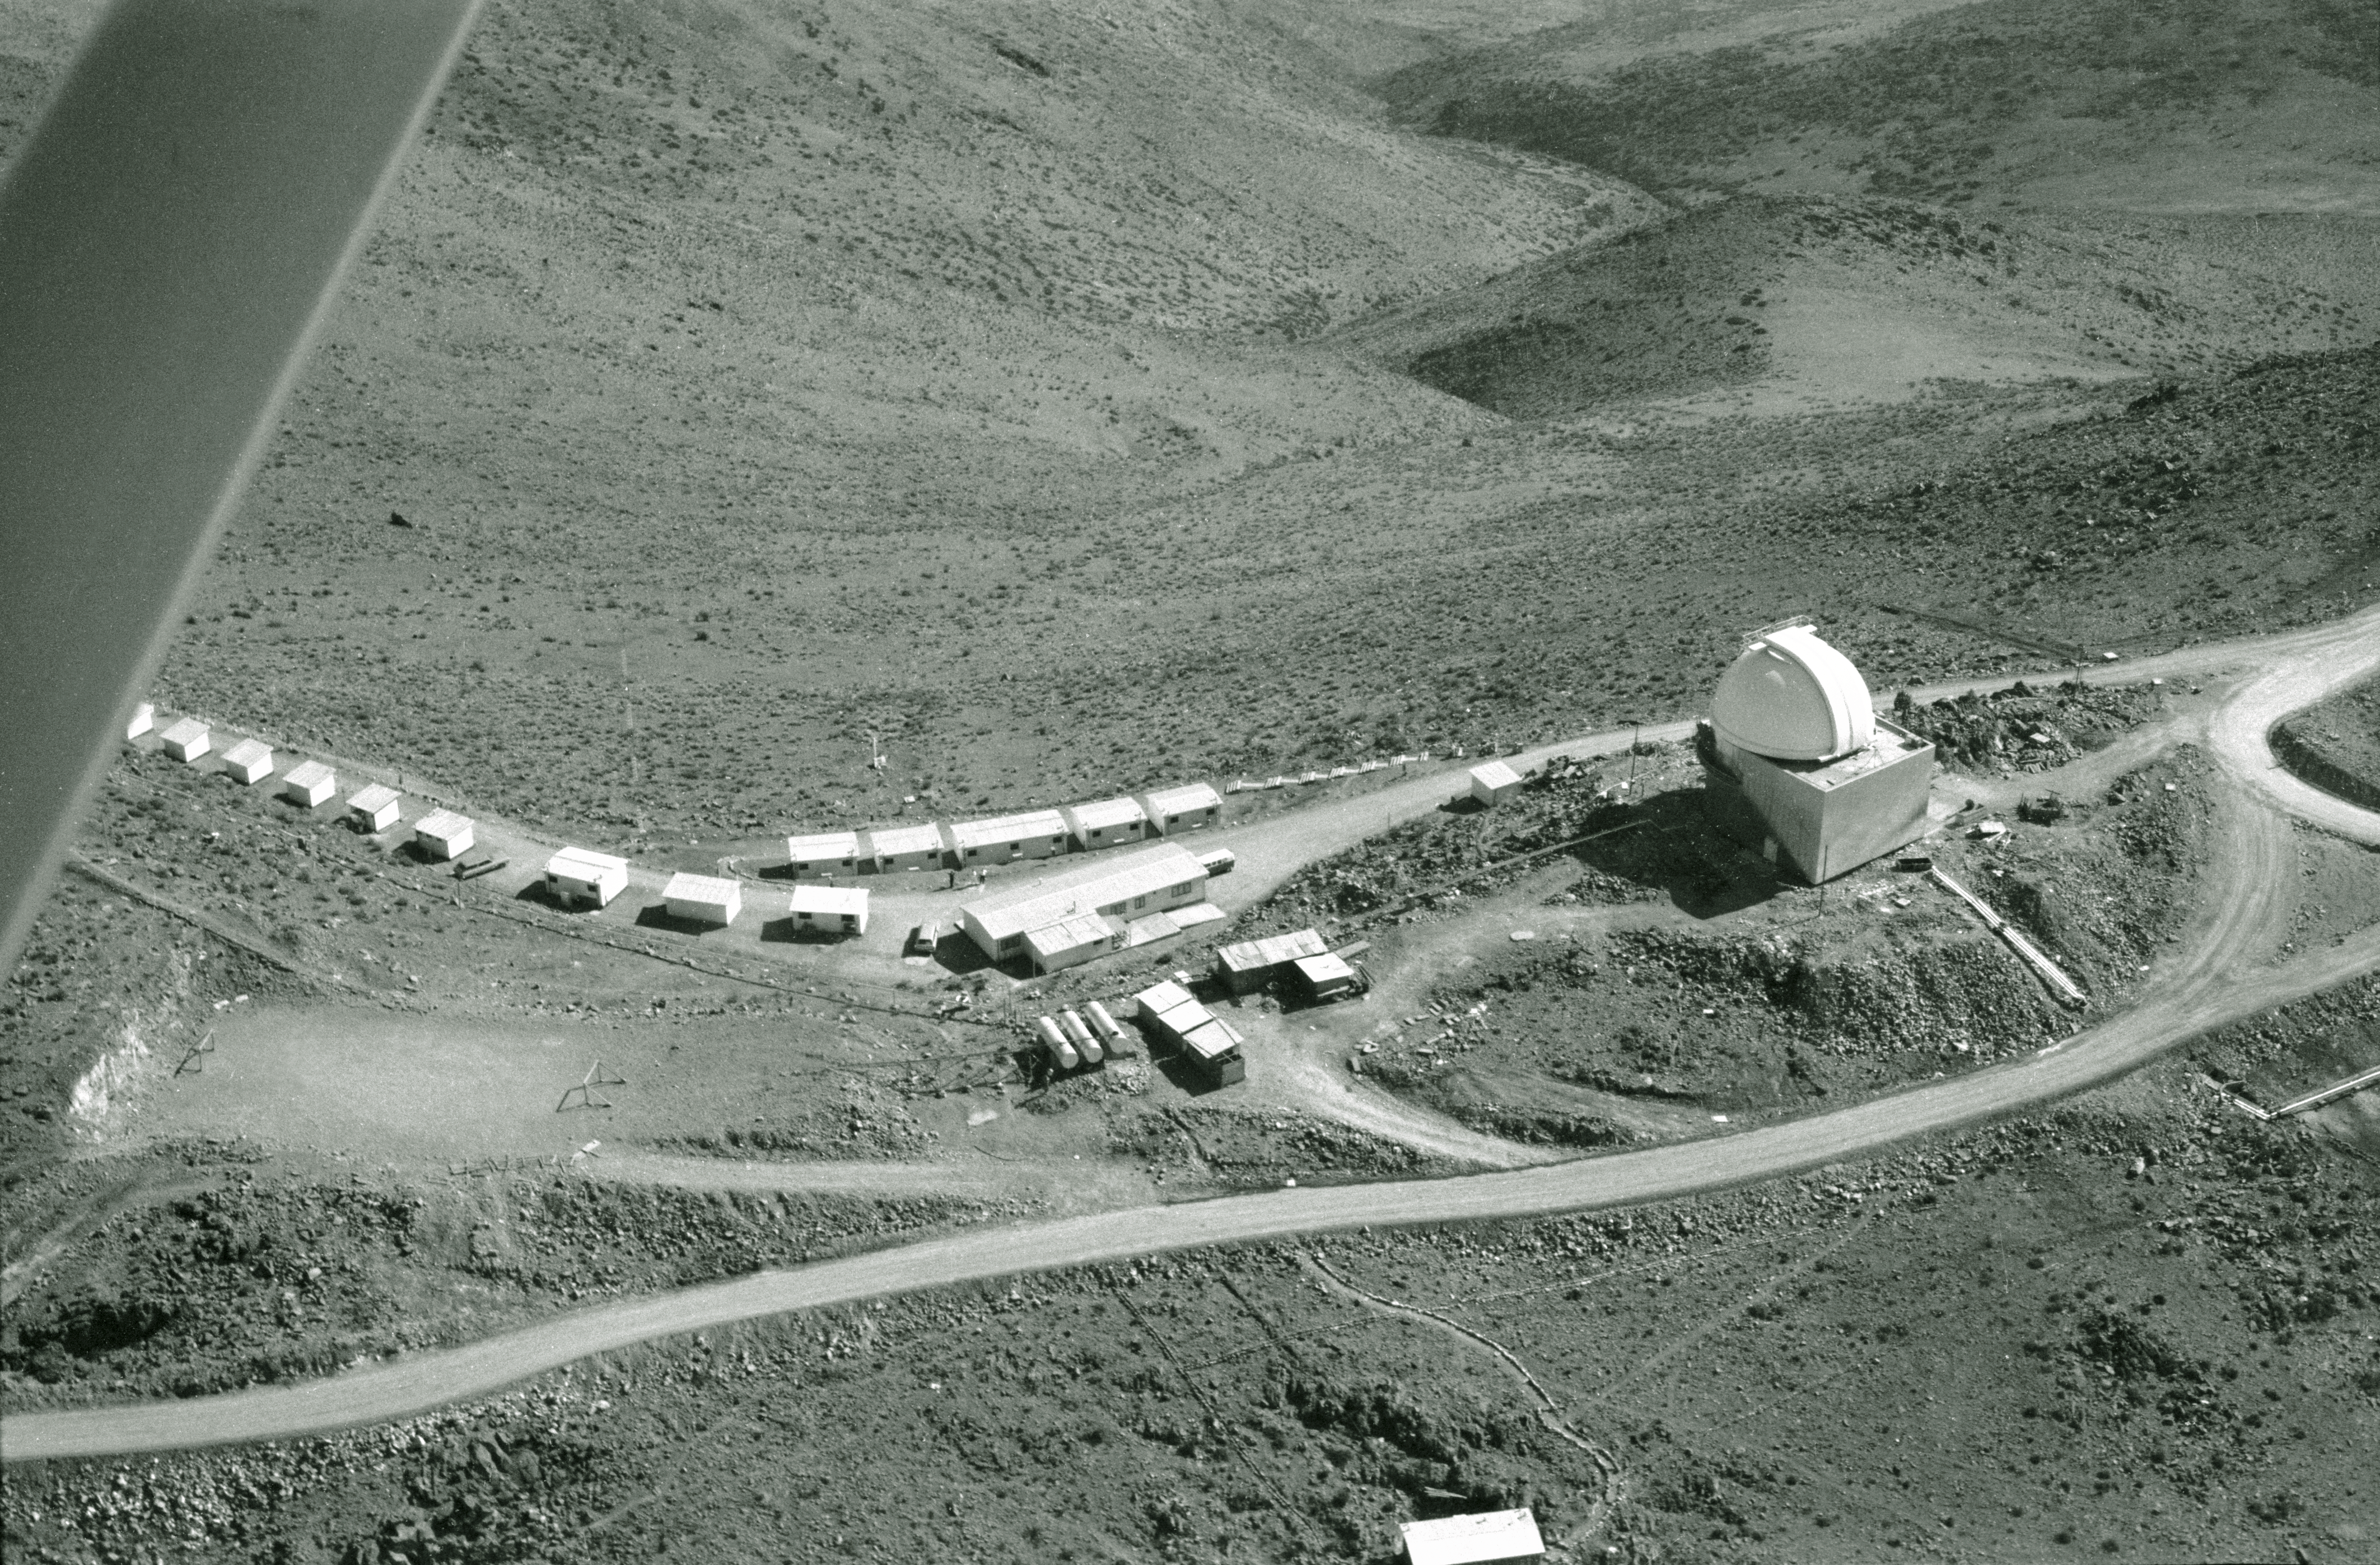

Aerial view of La Silla

View down on to the Schmidt telescope and the astronomers' bungalows, 1968

Credit: ESO/R. Villena